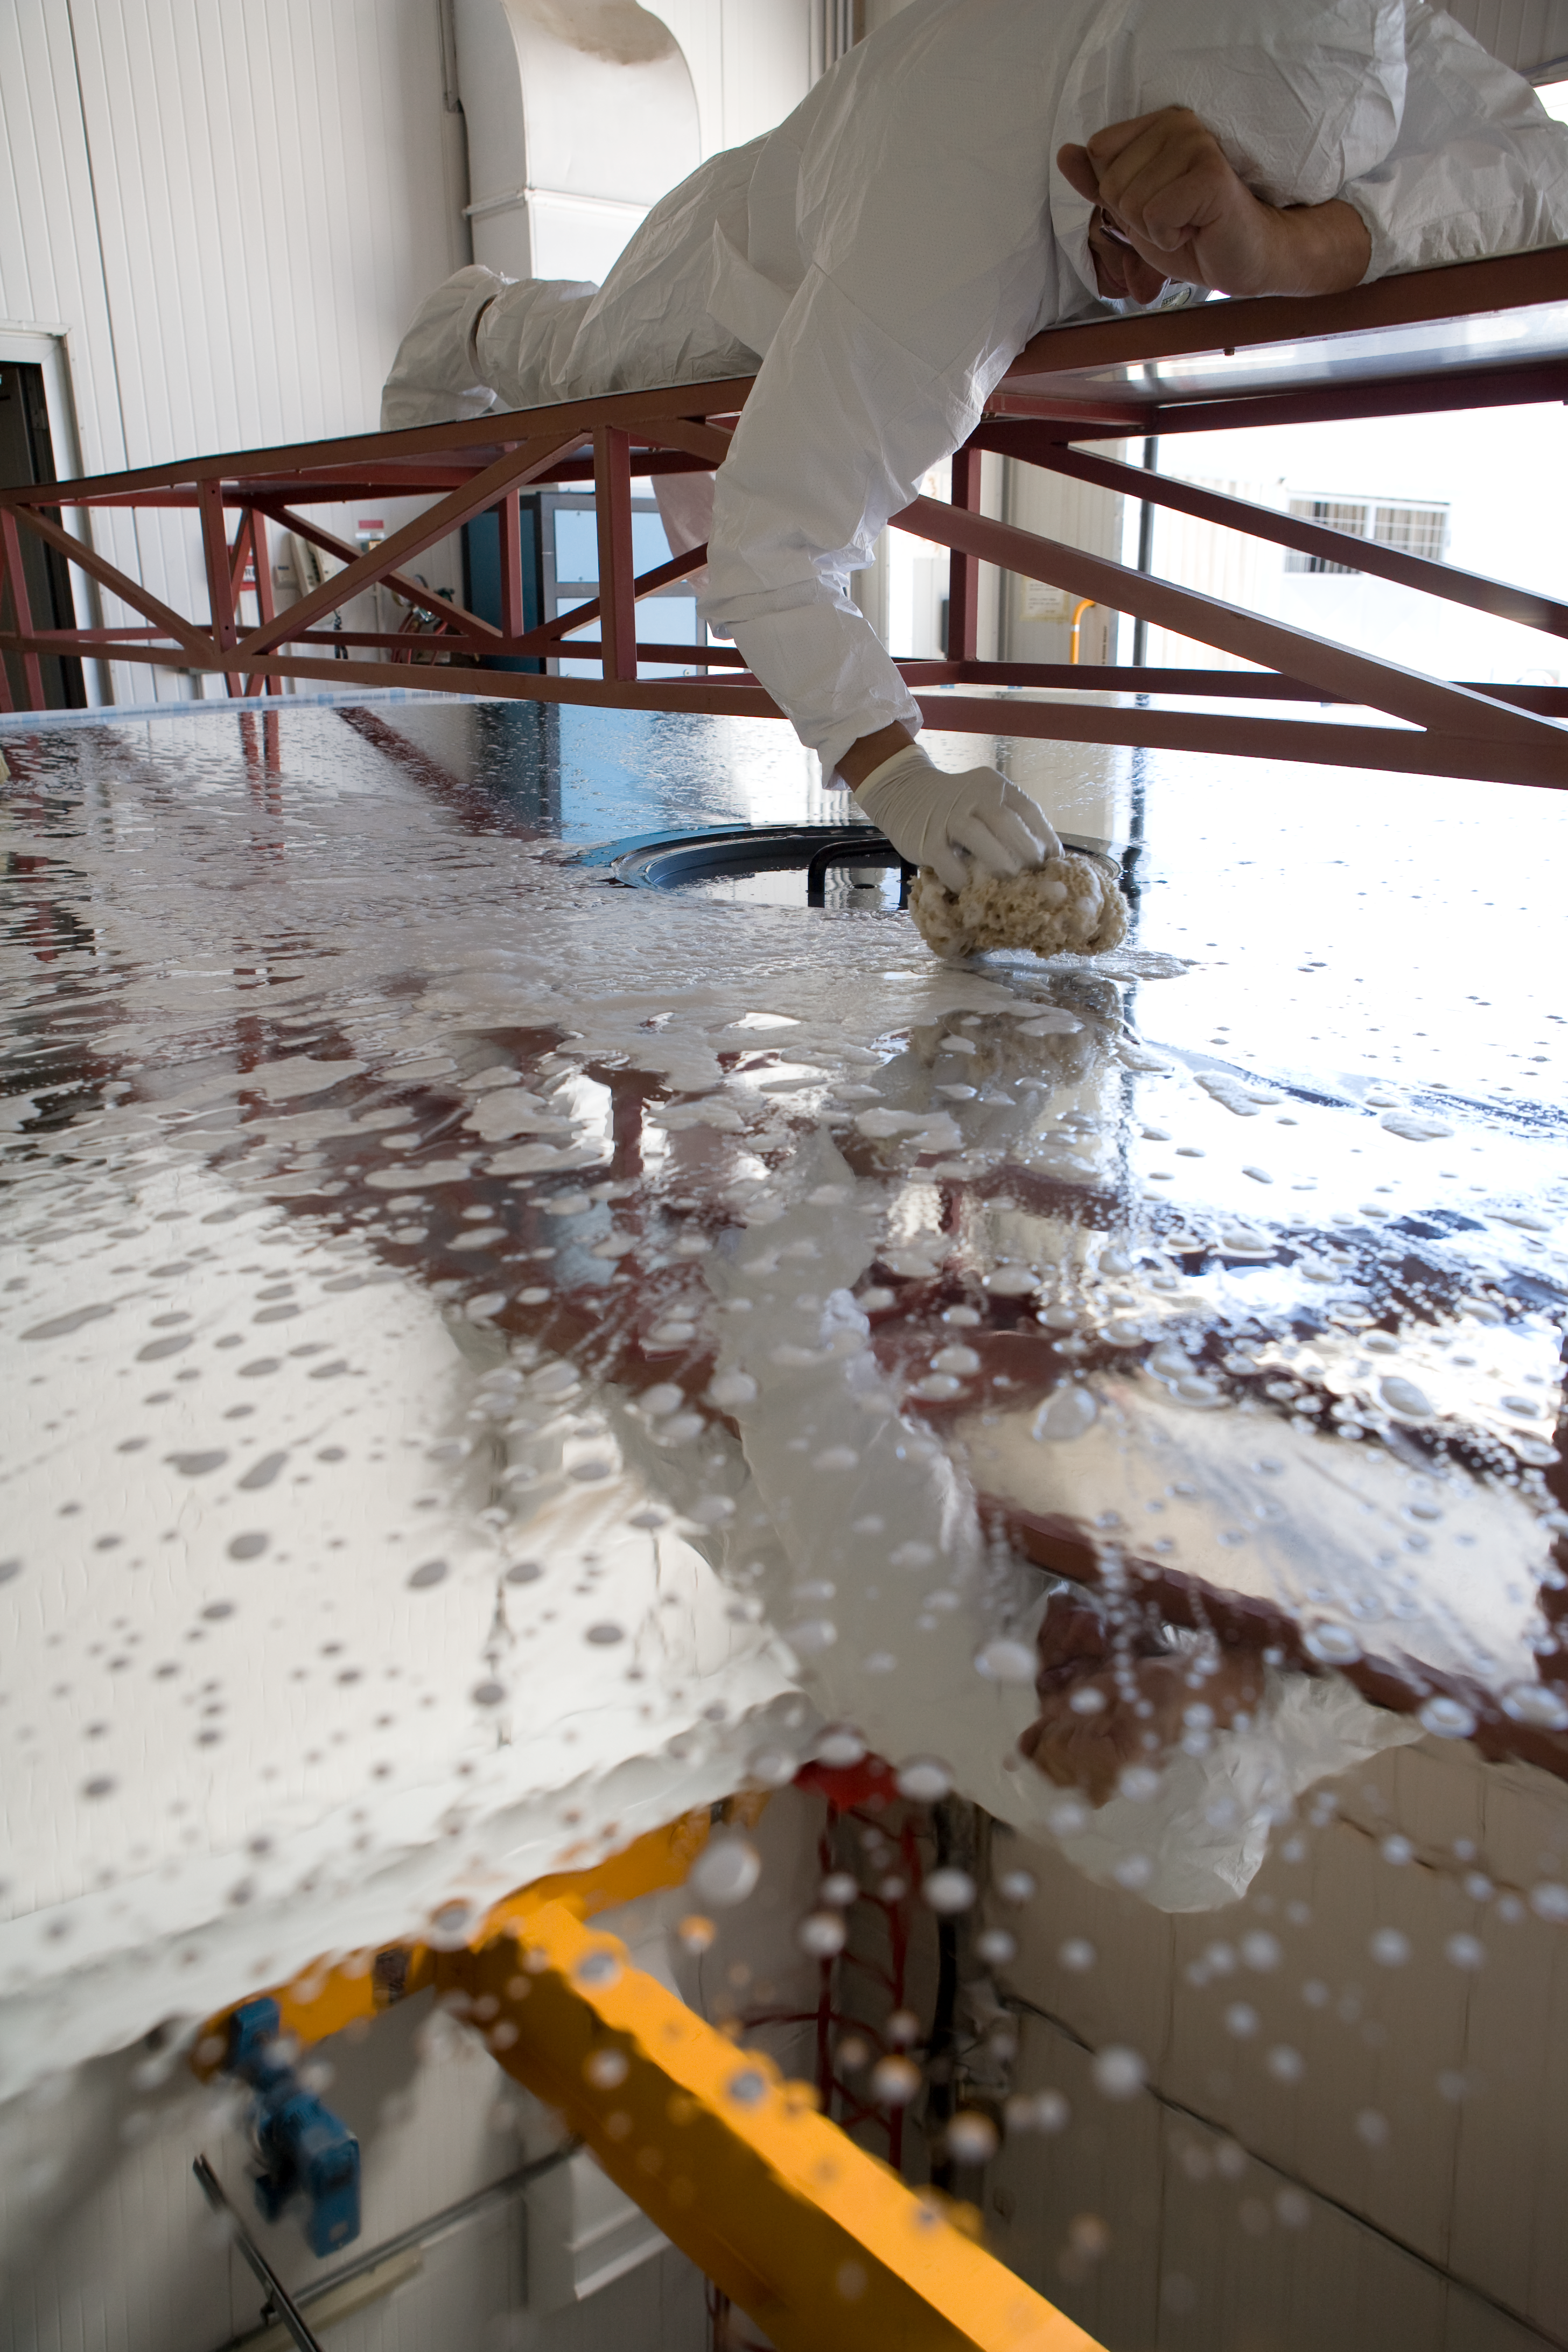

NTT mirror cleaning

The main, 3.54m diameter mirror of the New Technology Telescope on La Silla is being washed, so to remove the dust accumulated on its surface. This very delicate process is performed using a natural sponge, soft soap and distilled water.

Credit: ESO